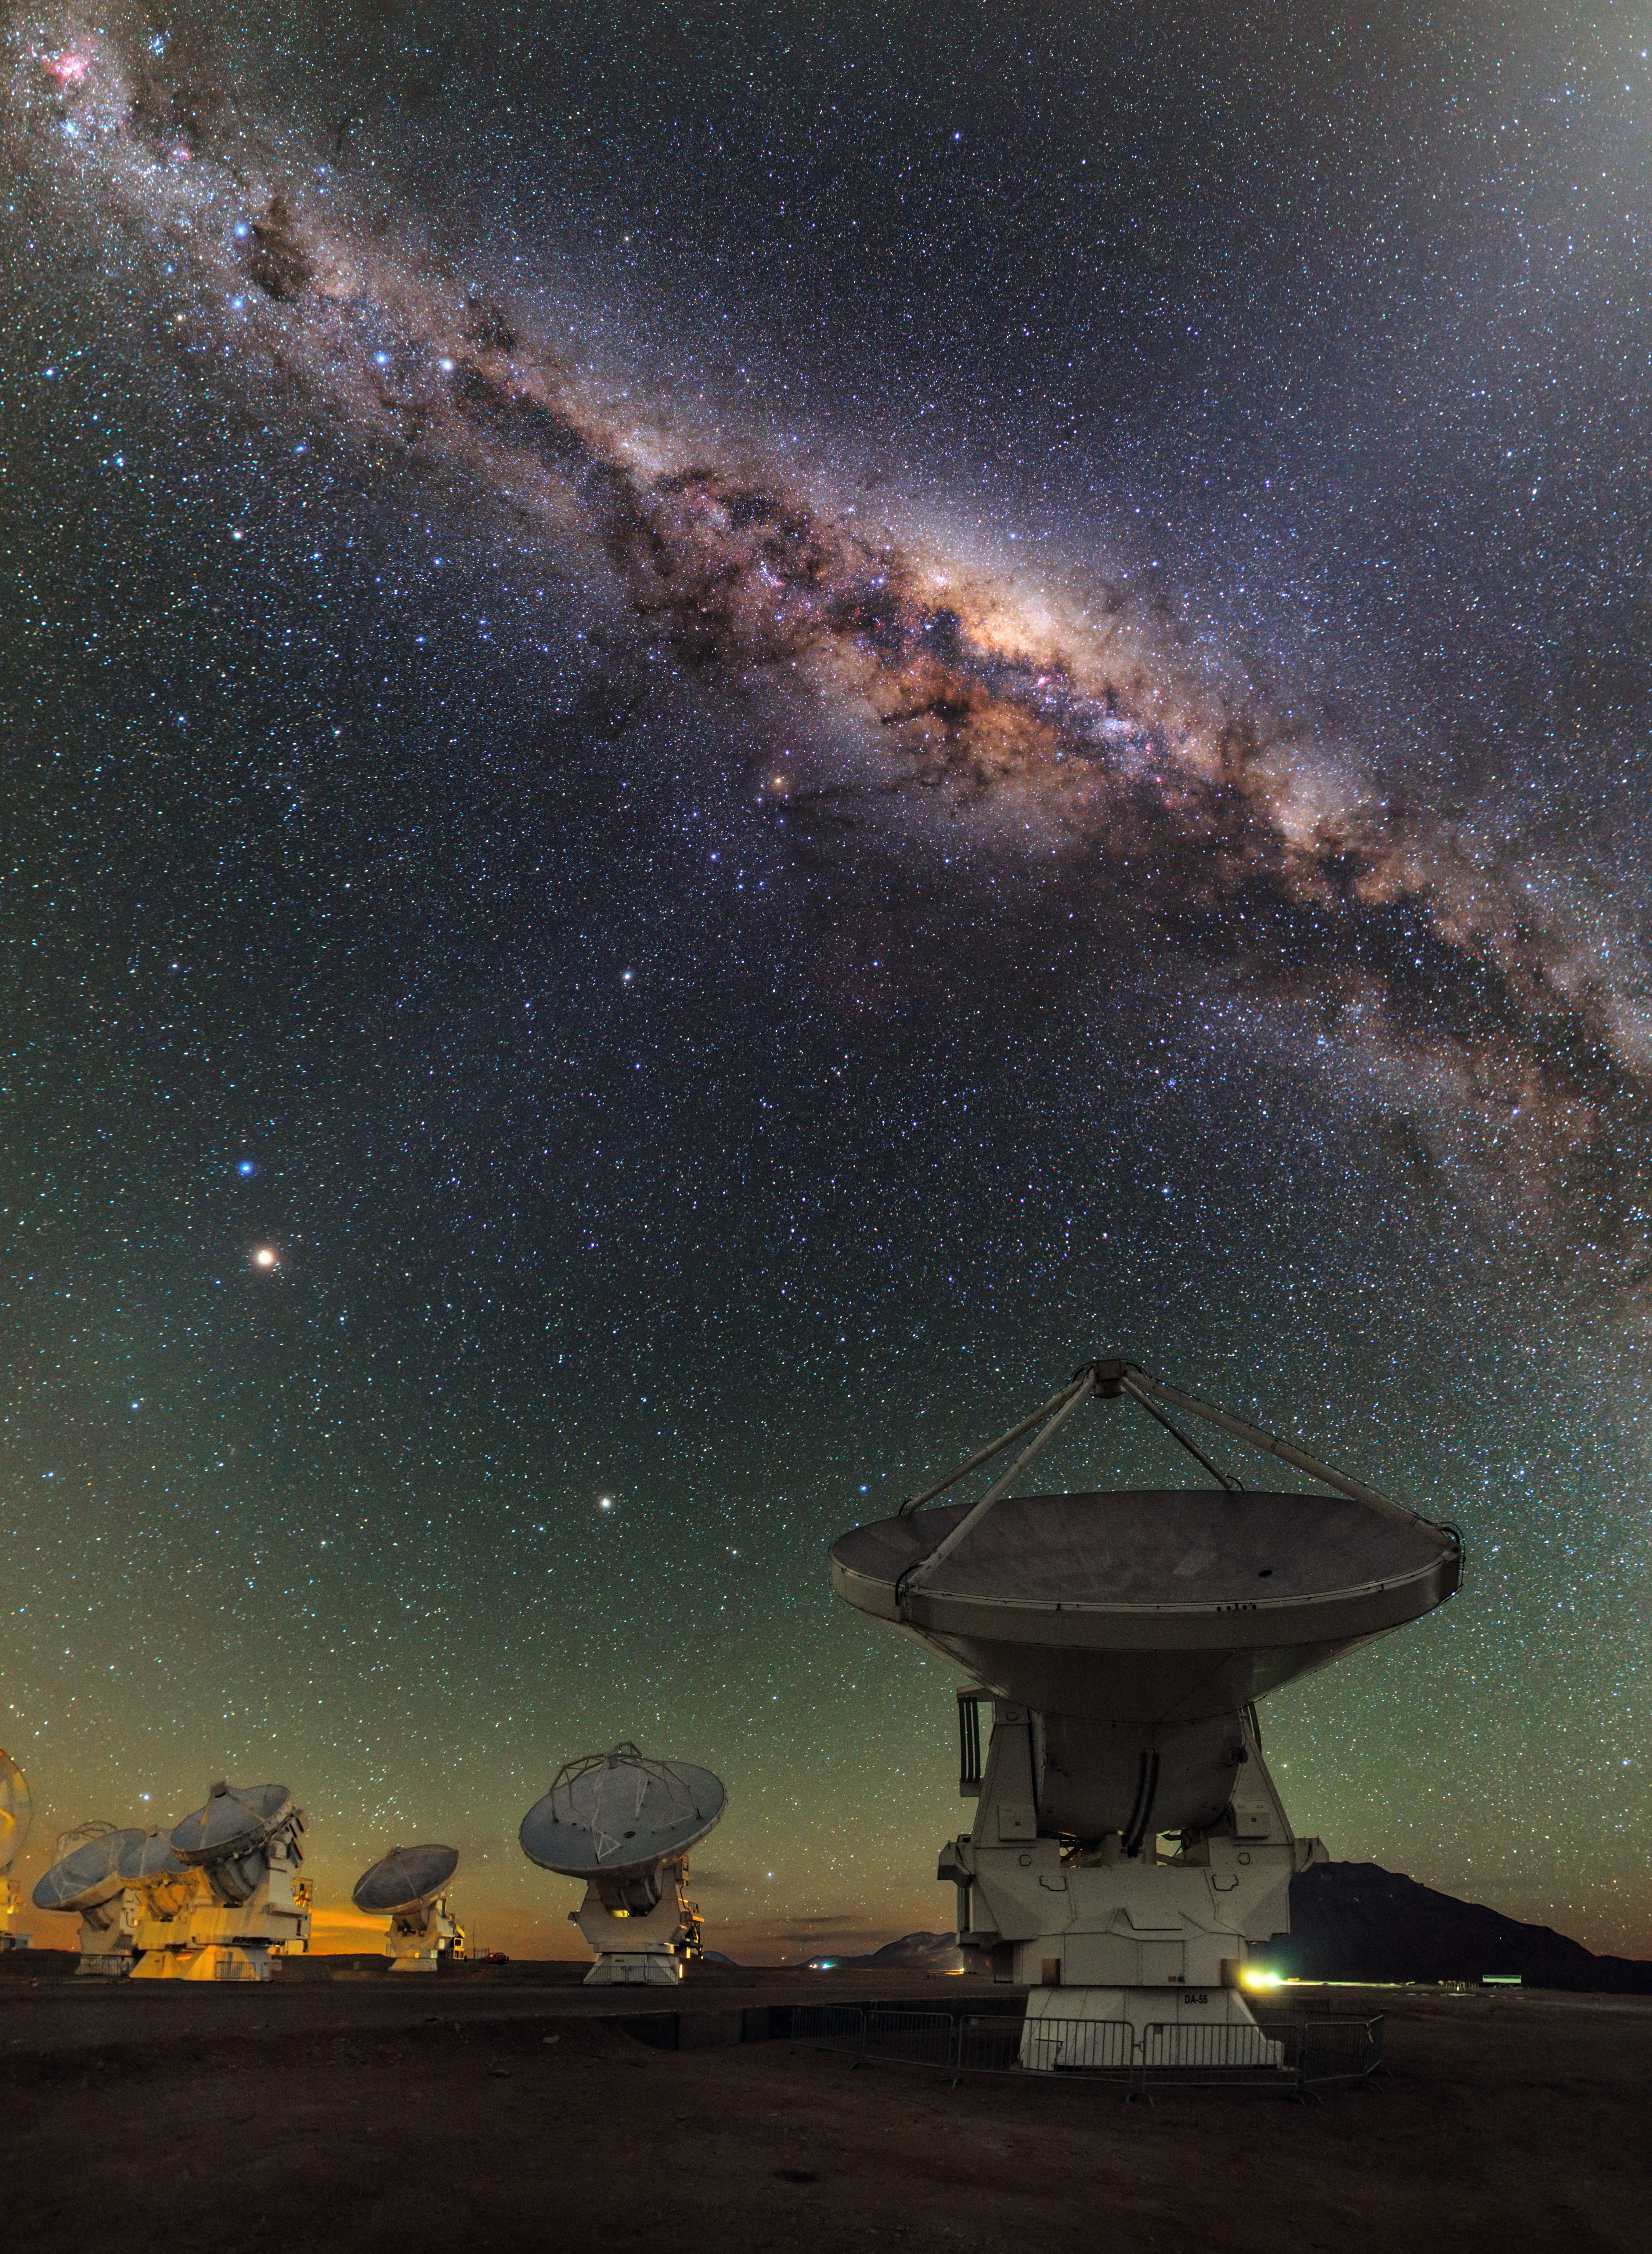

Panoramic View of Antennas by Night in Chajnantor

The ALMA Observatory is located in the Chajnantor Plateau over 5000 meters above sea level. In this image: a starry night in the Andes Mountains.

Credit: ALMA (ESO/NAOJ/NRAO)